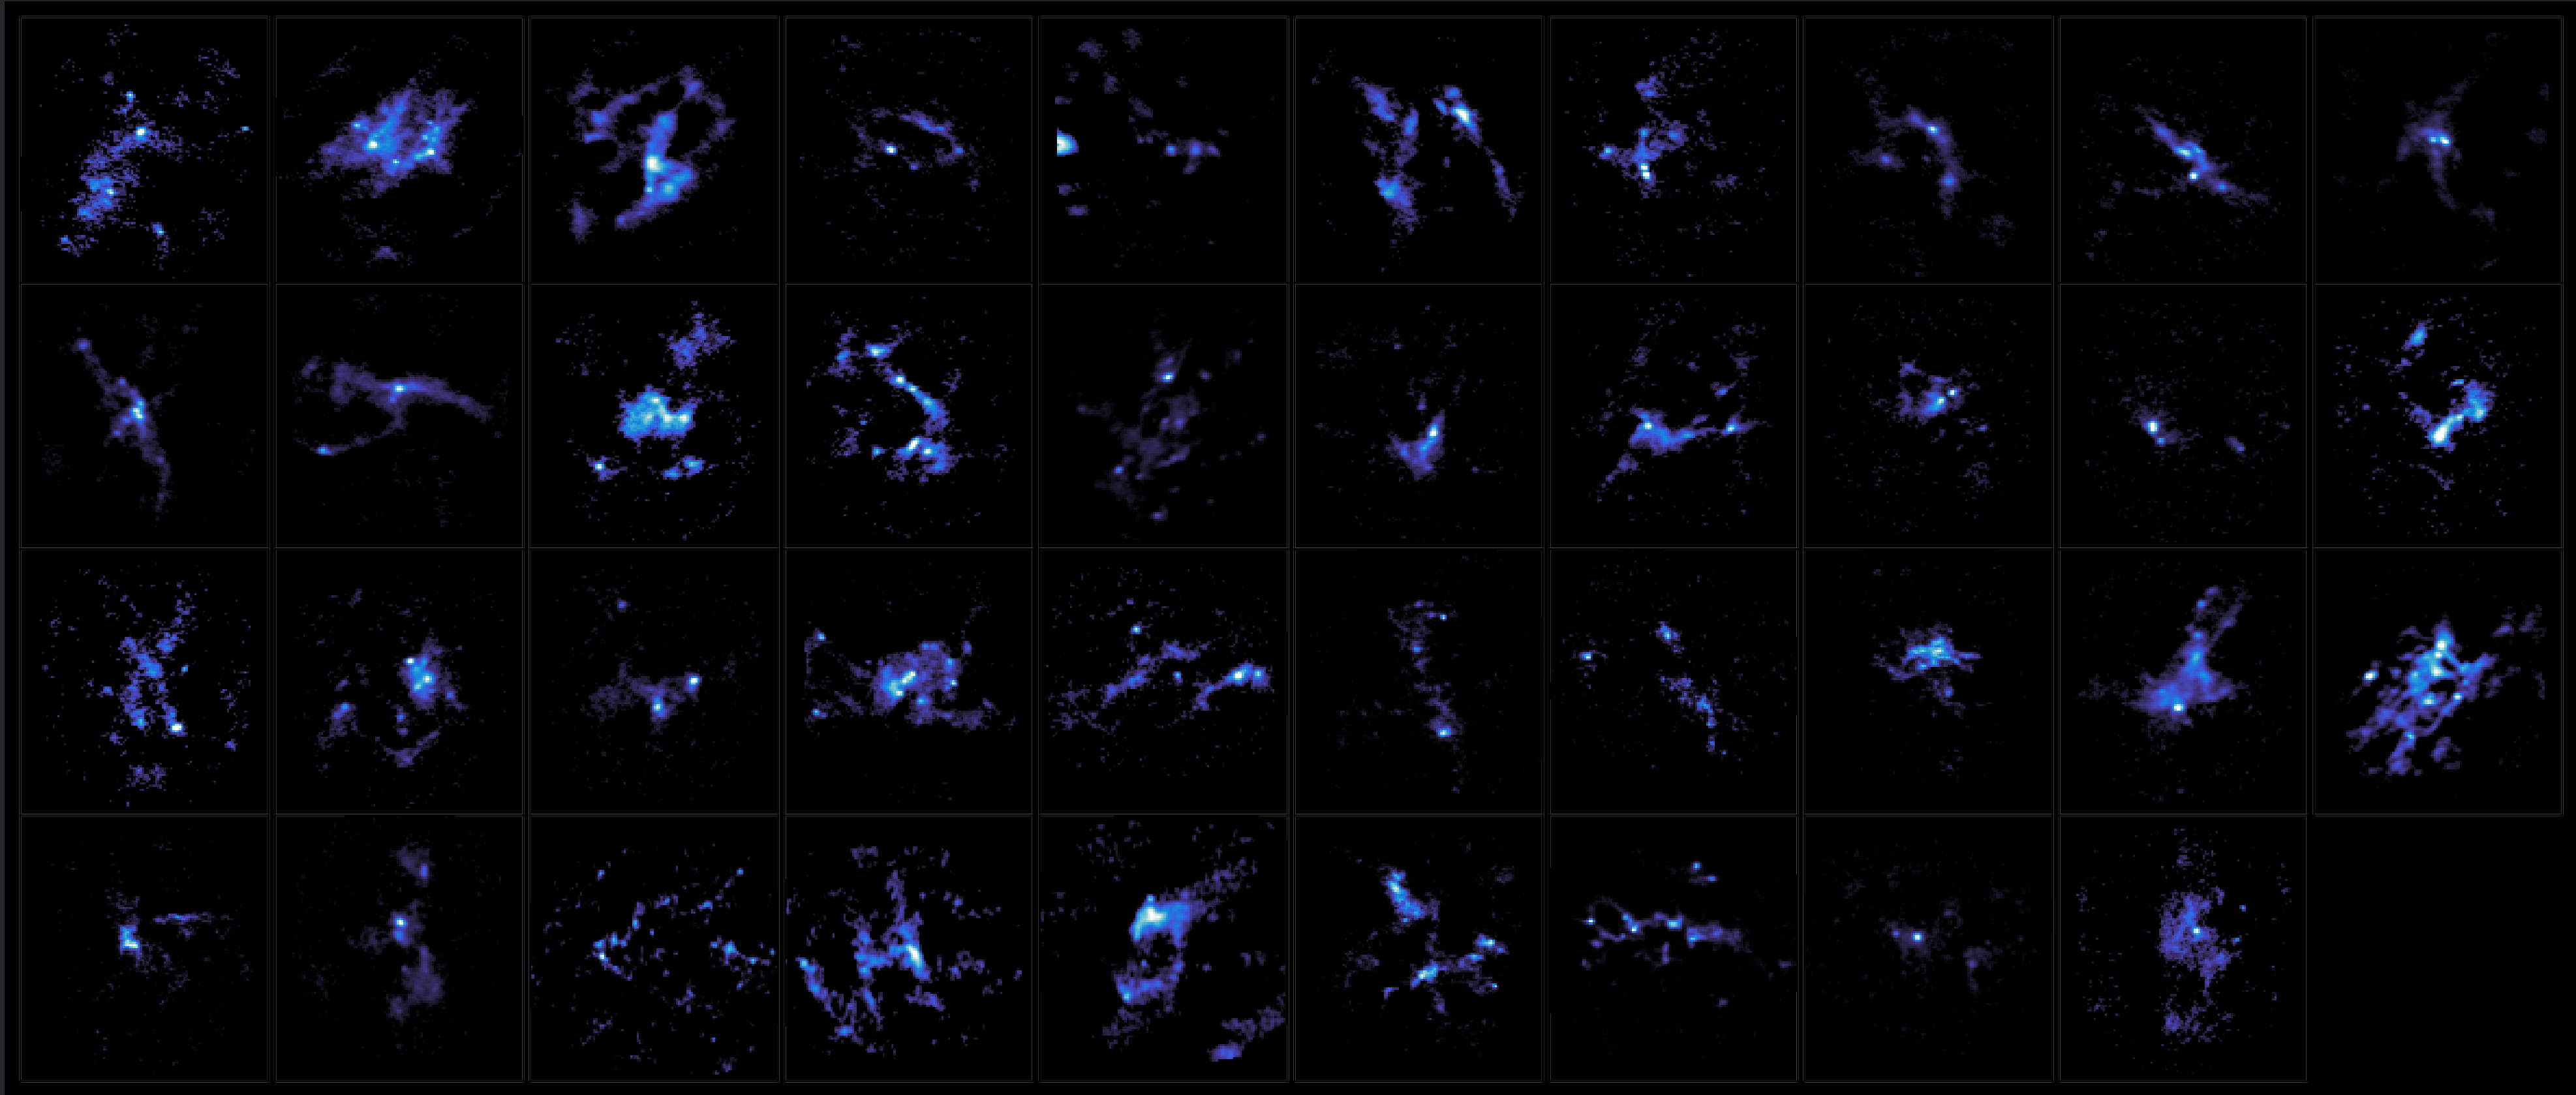

Mapa de emisiones de polvo de 39 objetos

Mapa de emisiones de polvo de 39 objetos.

Credit: ALMA (ESO/NAOJ/NRAO), K. Morii et al